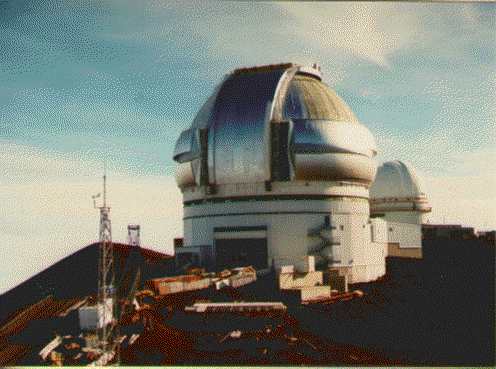

Mauna Kea status in October 1997, from the CFHT

Credit: International Gemini Observatory/AURA